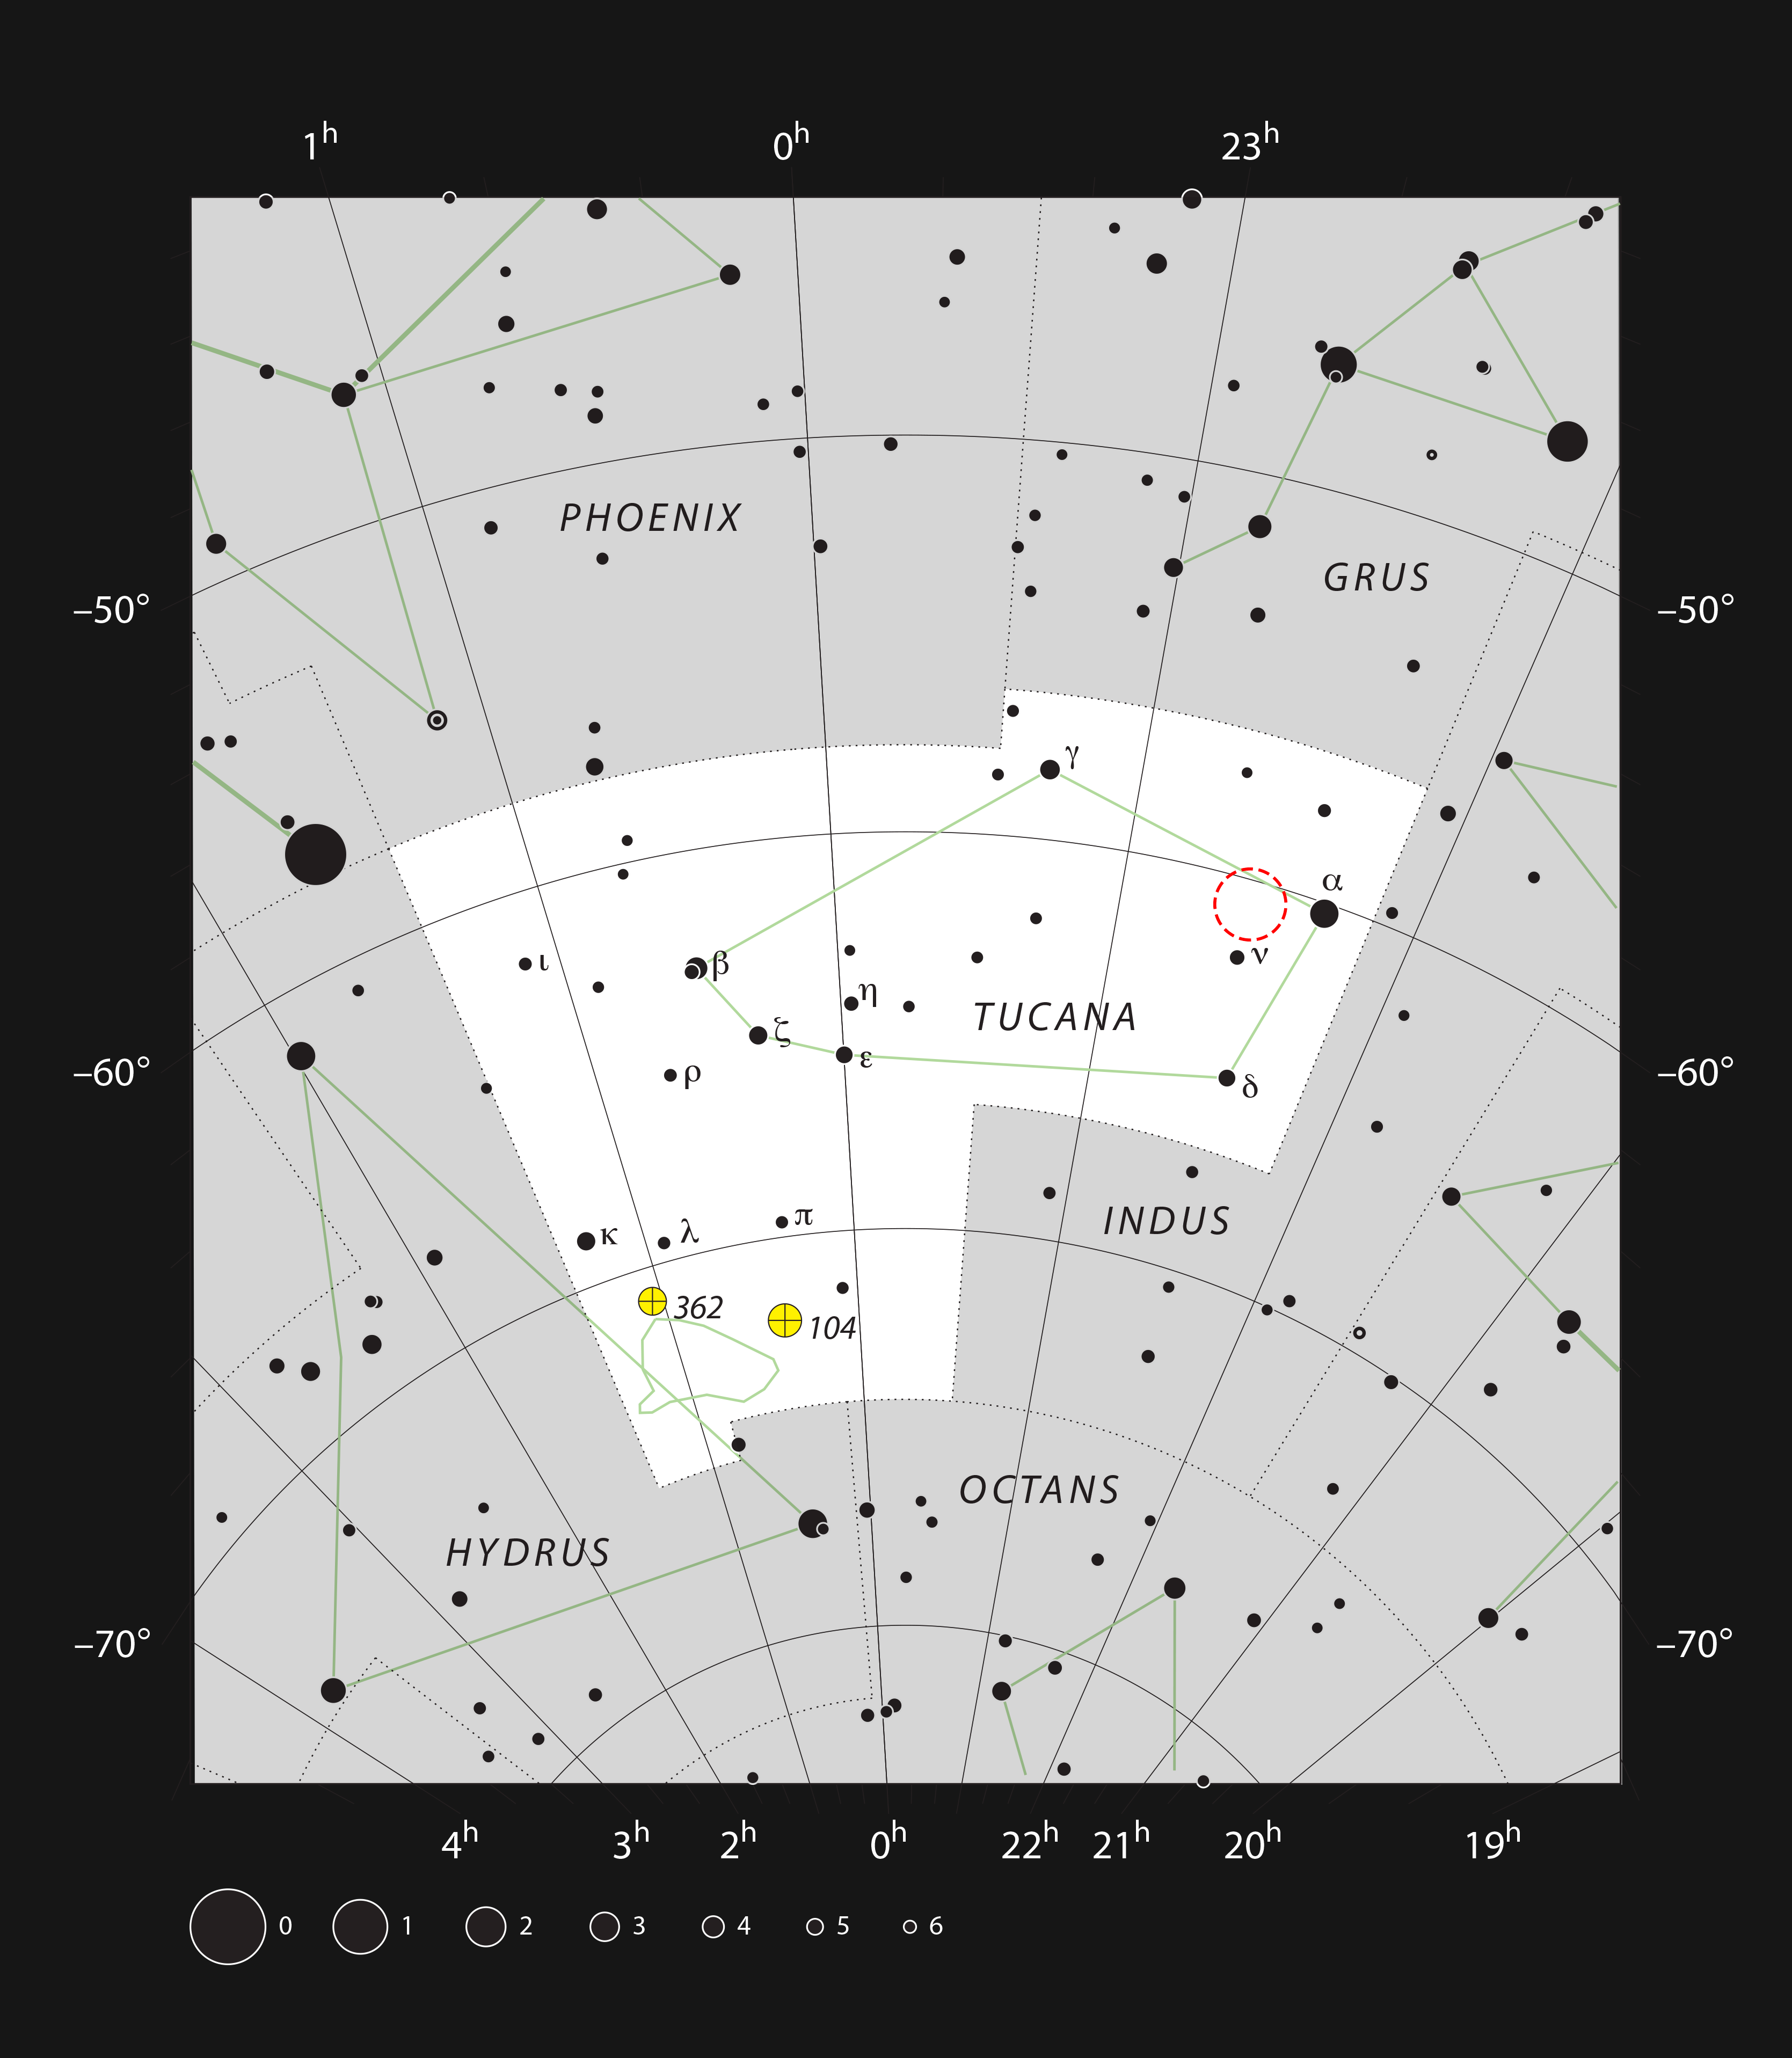

The Hubble Deep Field South in the constellation of Tucana

This chart shows the location of the Hubble Deep Field South (HDF-S) in the southern constellation of Tucana (The Toucan). All the stars that are shown here are visible to the naked eye on a dark clear night. The most famous object here is the Small Magellanic Cloud but the galaxies in the HDF-S are hundreds of thousands of times more distant and billions of times fainter.

Credit: ESO, IAU and Sky & Telescope